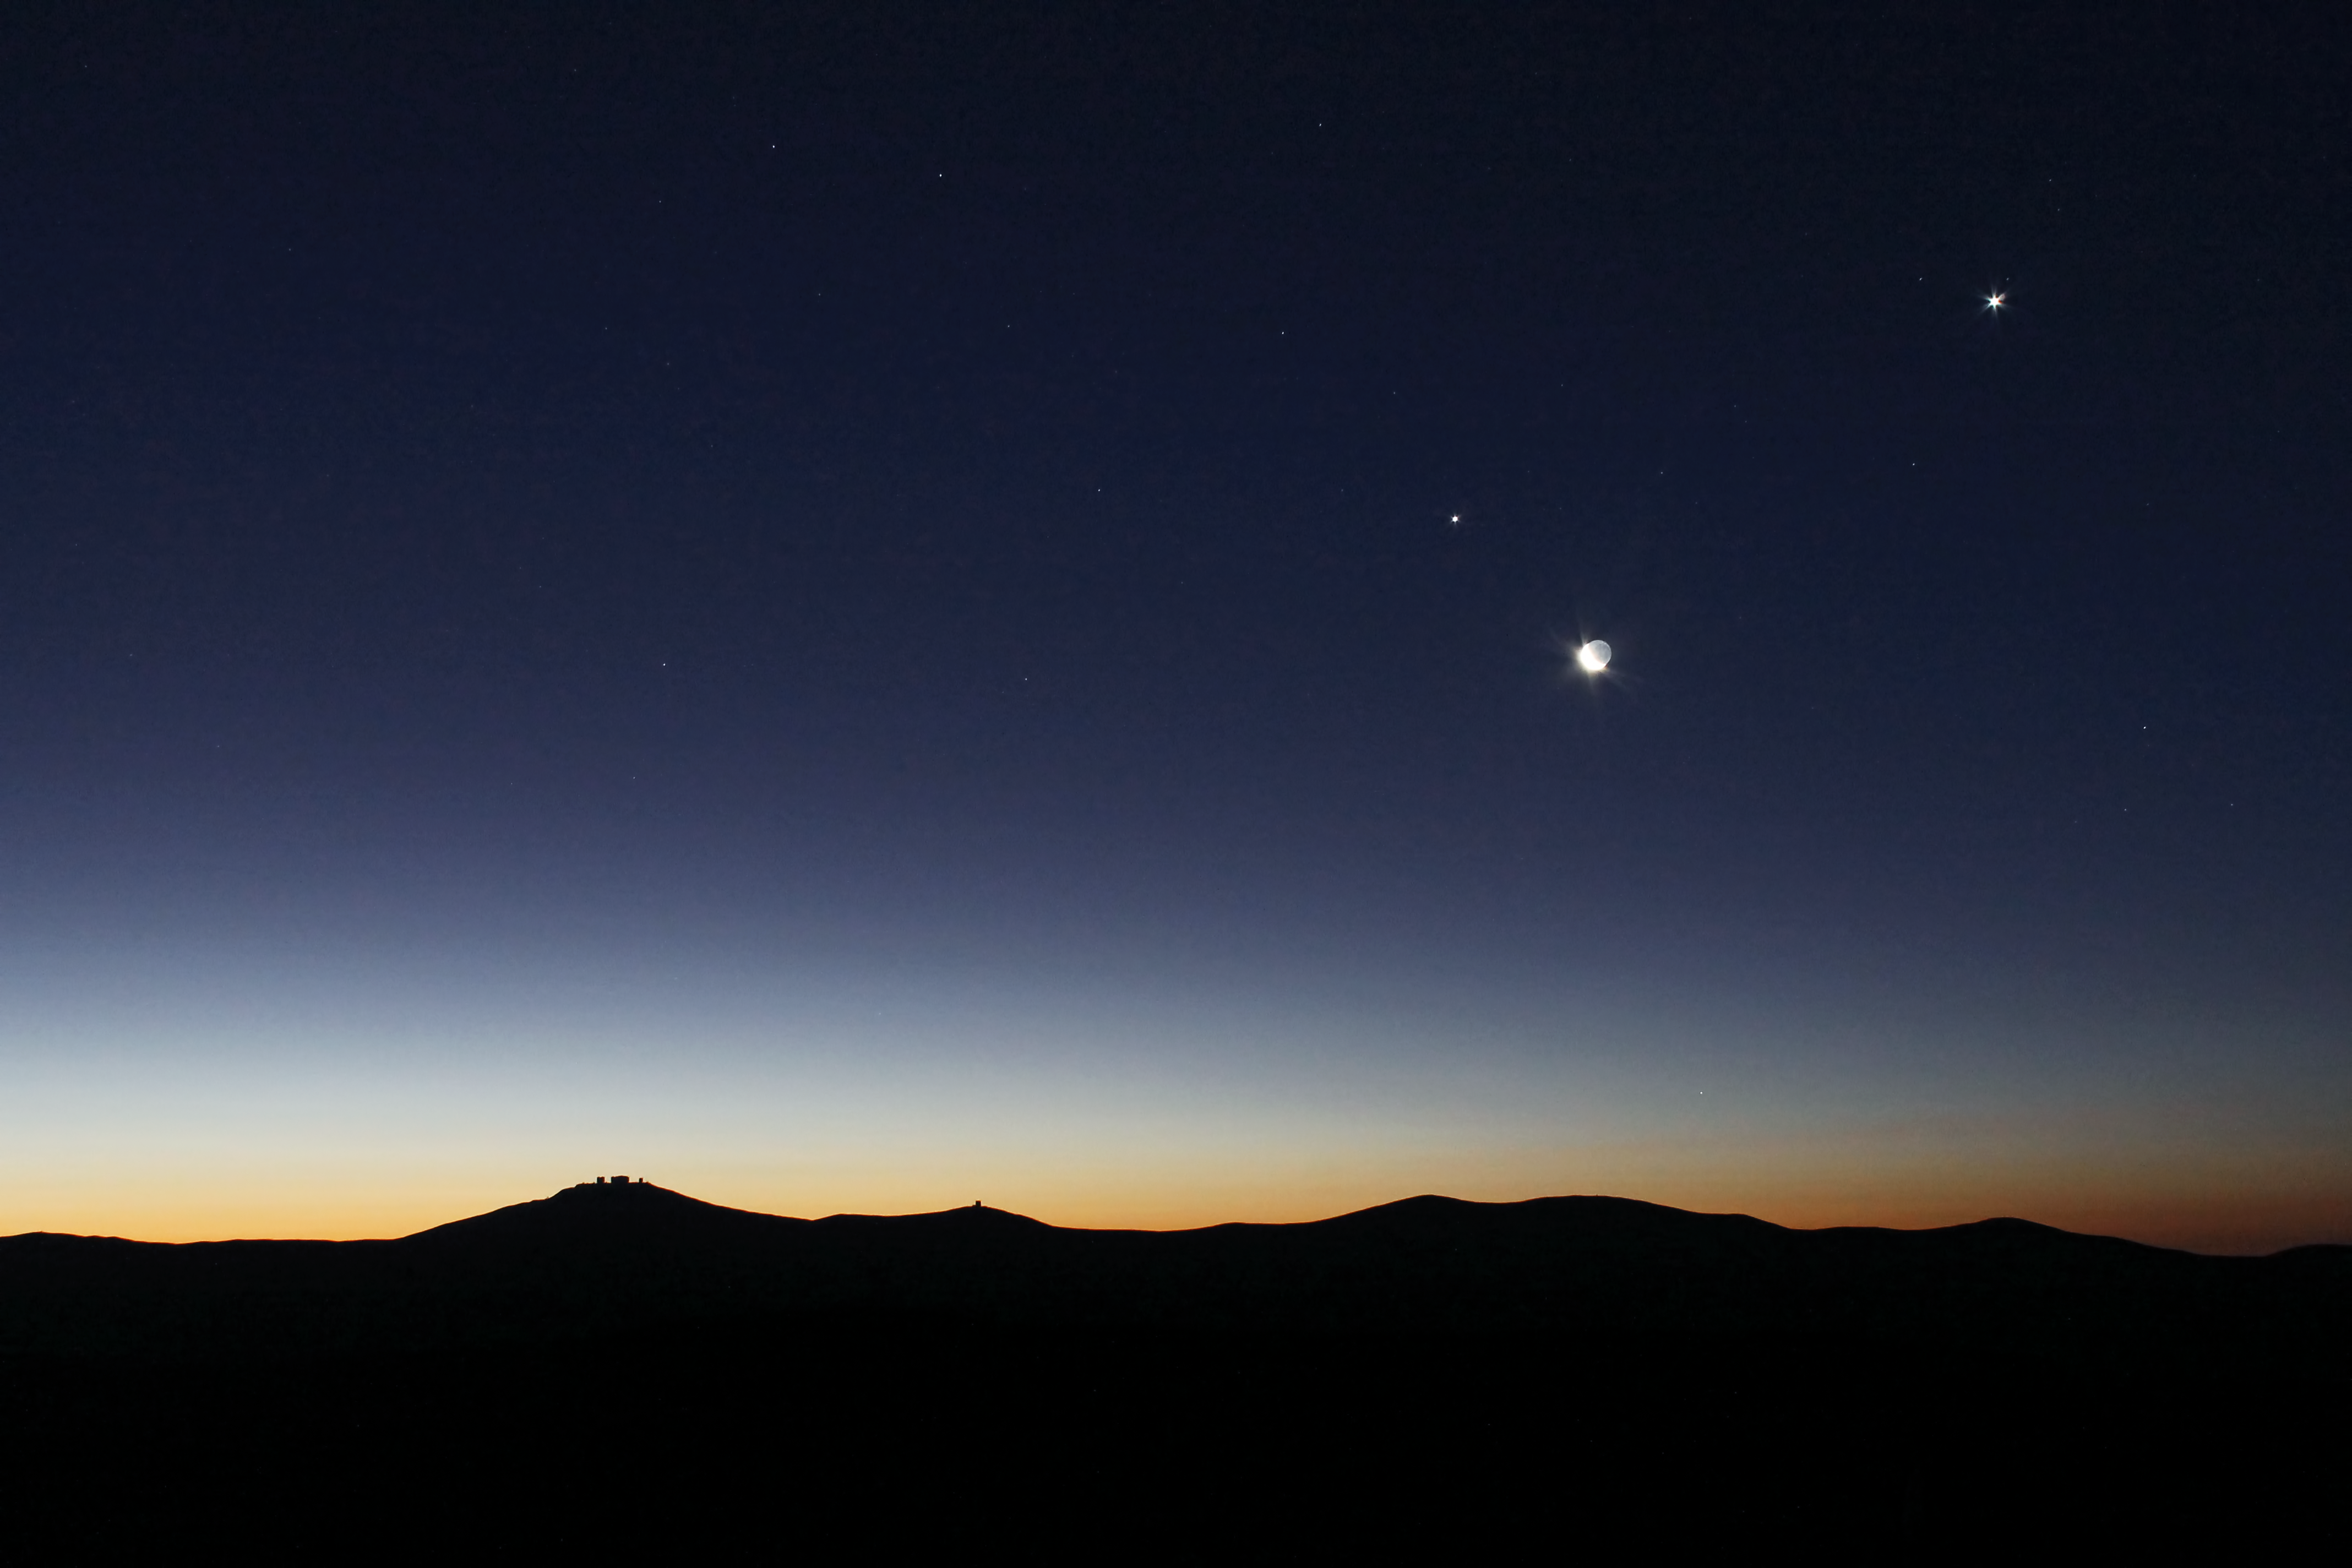

Conjunction

This image of the Venus Jupiter Conjunction over Paranal in April 2012 was taken by Farid Char, one of the ESO Photo Ambassadors. Paranal observatory is in the top of the hill to the left of the image.

Credit: ESO/F. Char